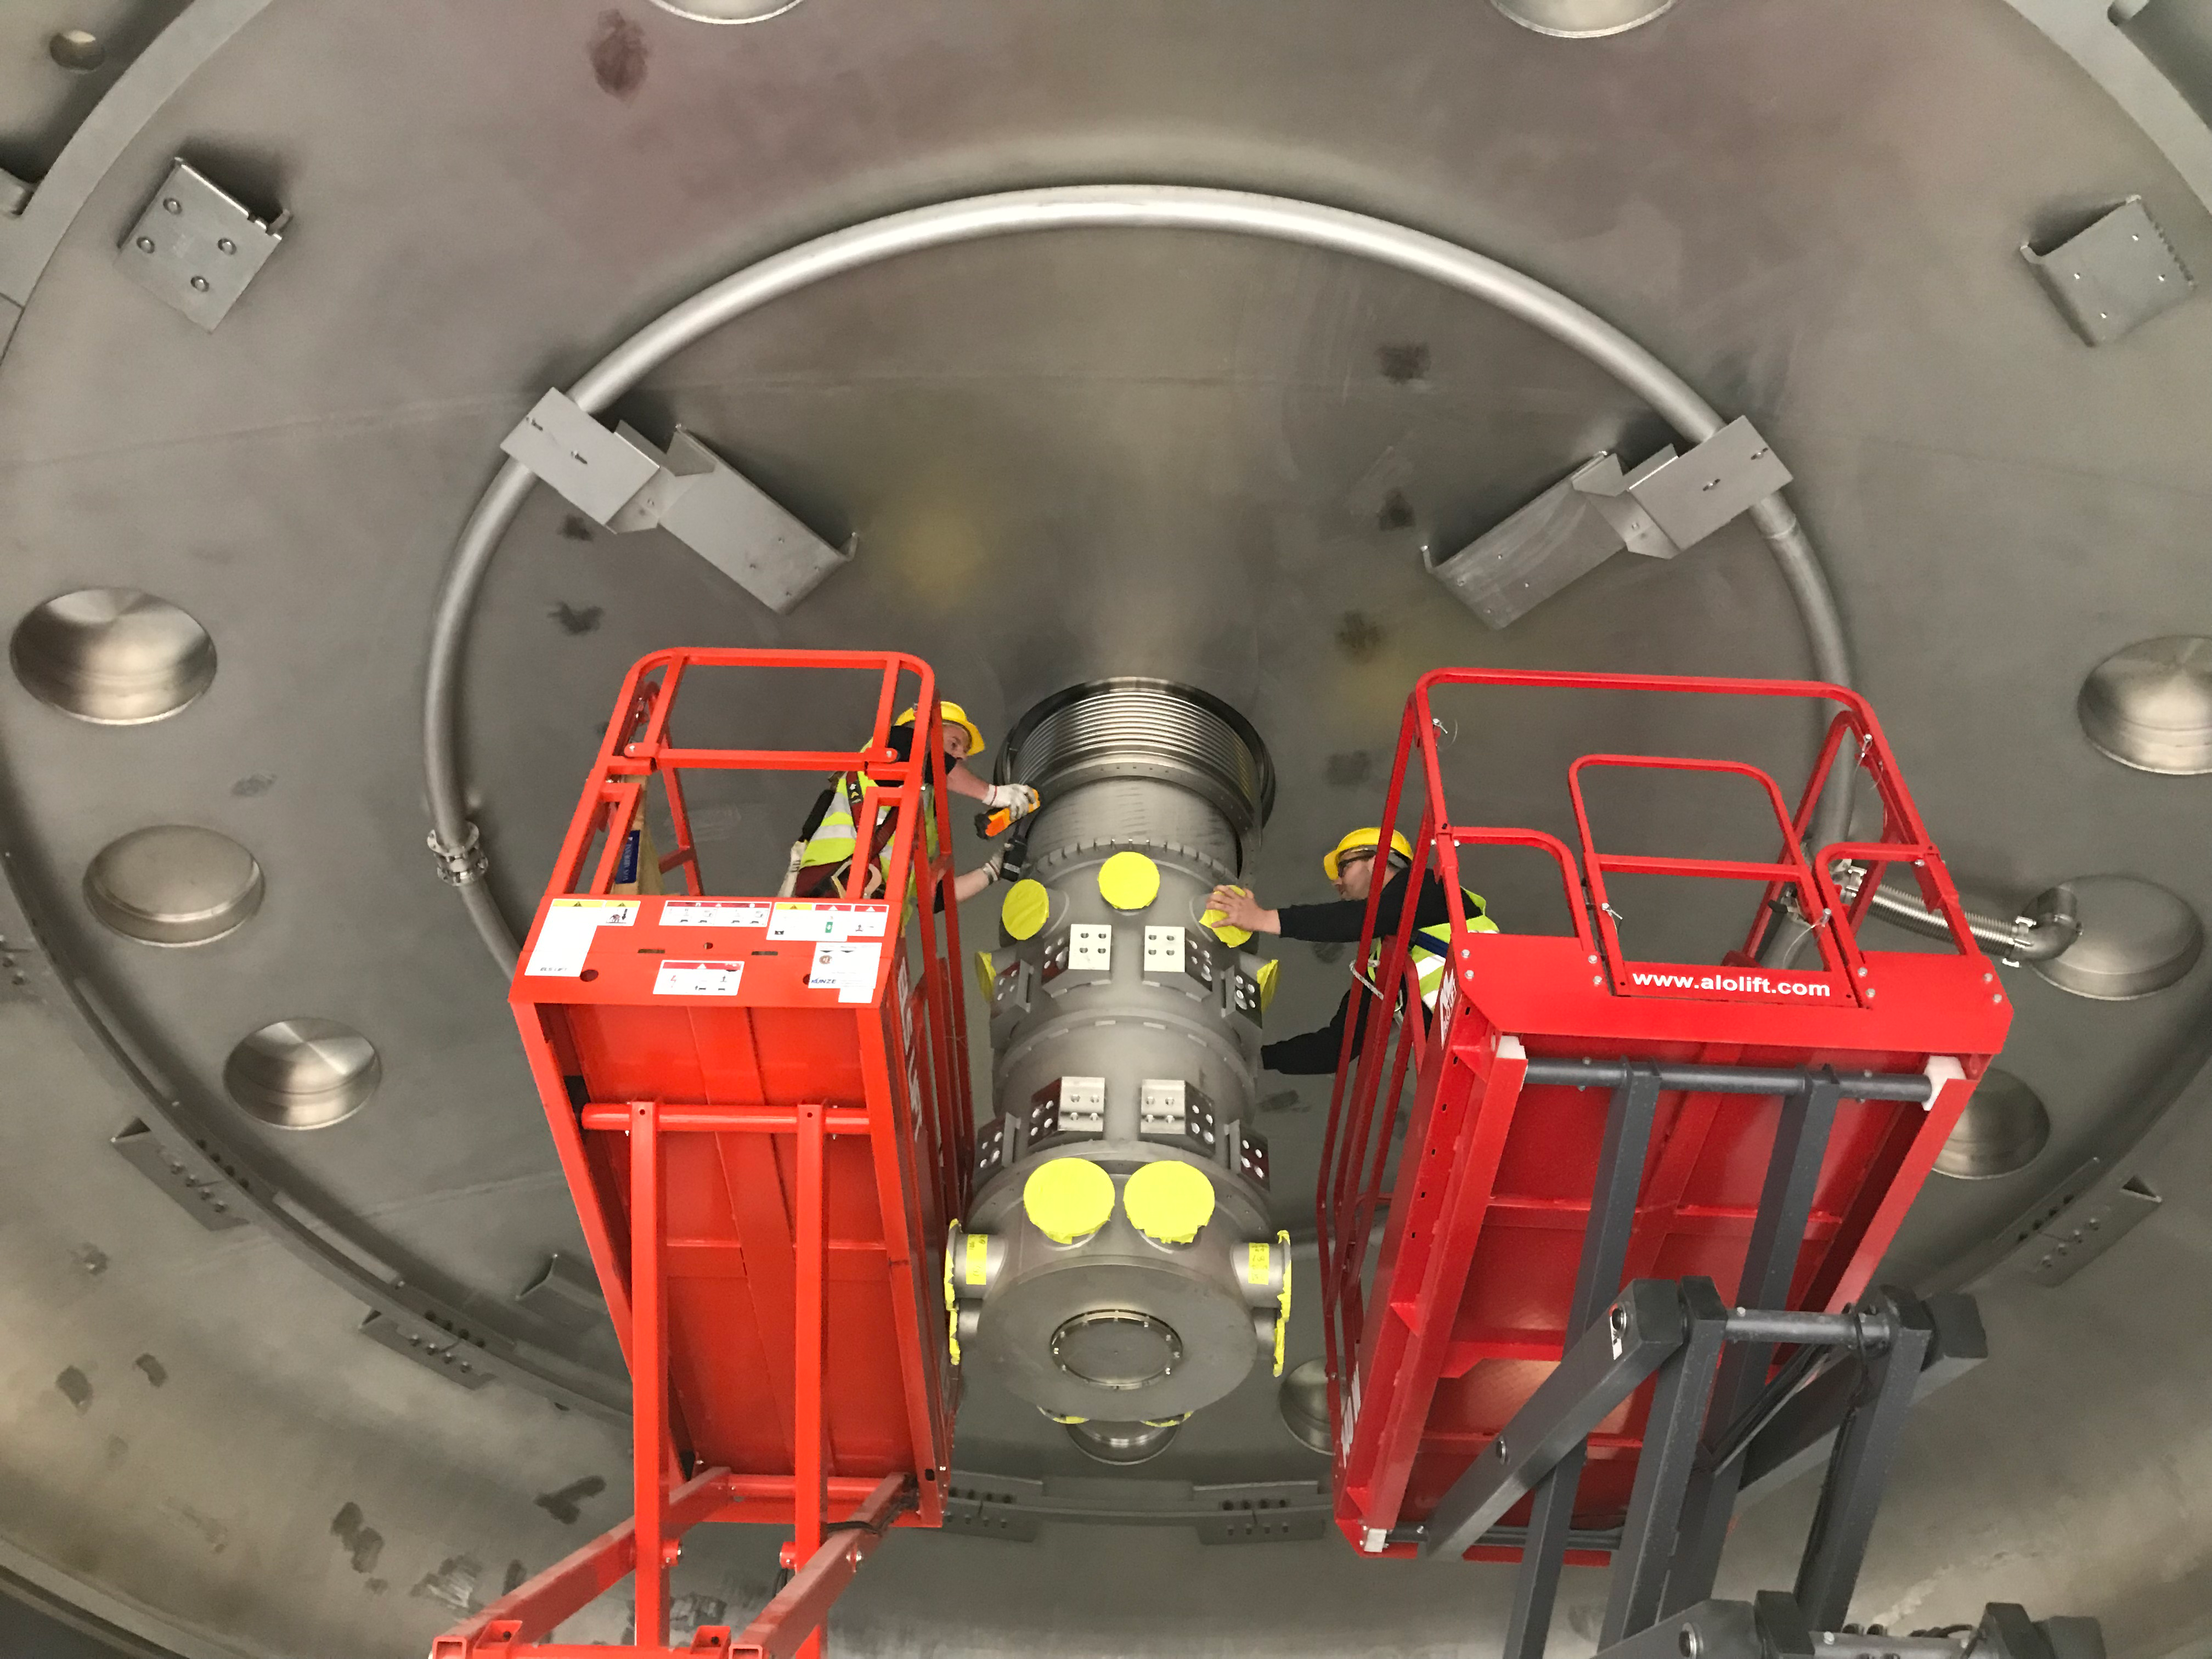

Coating Plant Assembly on Summit

A crew from Von Ardenne, the LSST Coating Chamber vendor, is currently onsite at the LSST summit facility building, performing work on the Coating Chamber, which arrived at the summit in November 2018. According to Tomislav Vucina, LSST Coatings Engineer, "The LSST Coating Chamber will be the largest, most modern, and most powerful mirror coating mechanism used by any telescope in the world." The Coating Chamber, which was constructed in Germany, is now beginning a six-month program of “assembly, integration, and commissioning,” which refers to installation of all components of the Coating Plant, and the testing necessary to ensure that everything works the way it’s supposed to. After final acceptance, and after both LSST mirrors arrive, the Coating Plant will be used to coat the Primary/Tertiary Mirror (M1M3) with aluminum, and the Secondary Mirror (M2) with silver.

Credit: Rubin Observatory/NSF/AURA